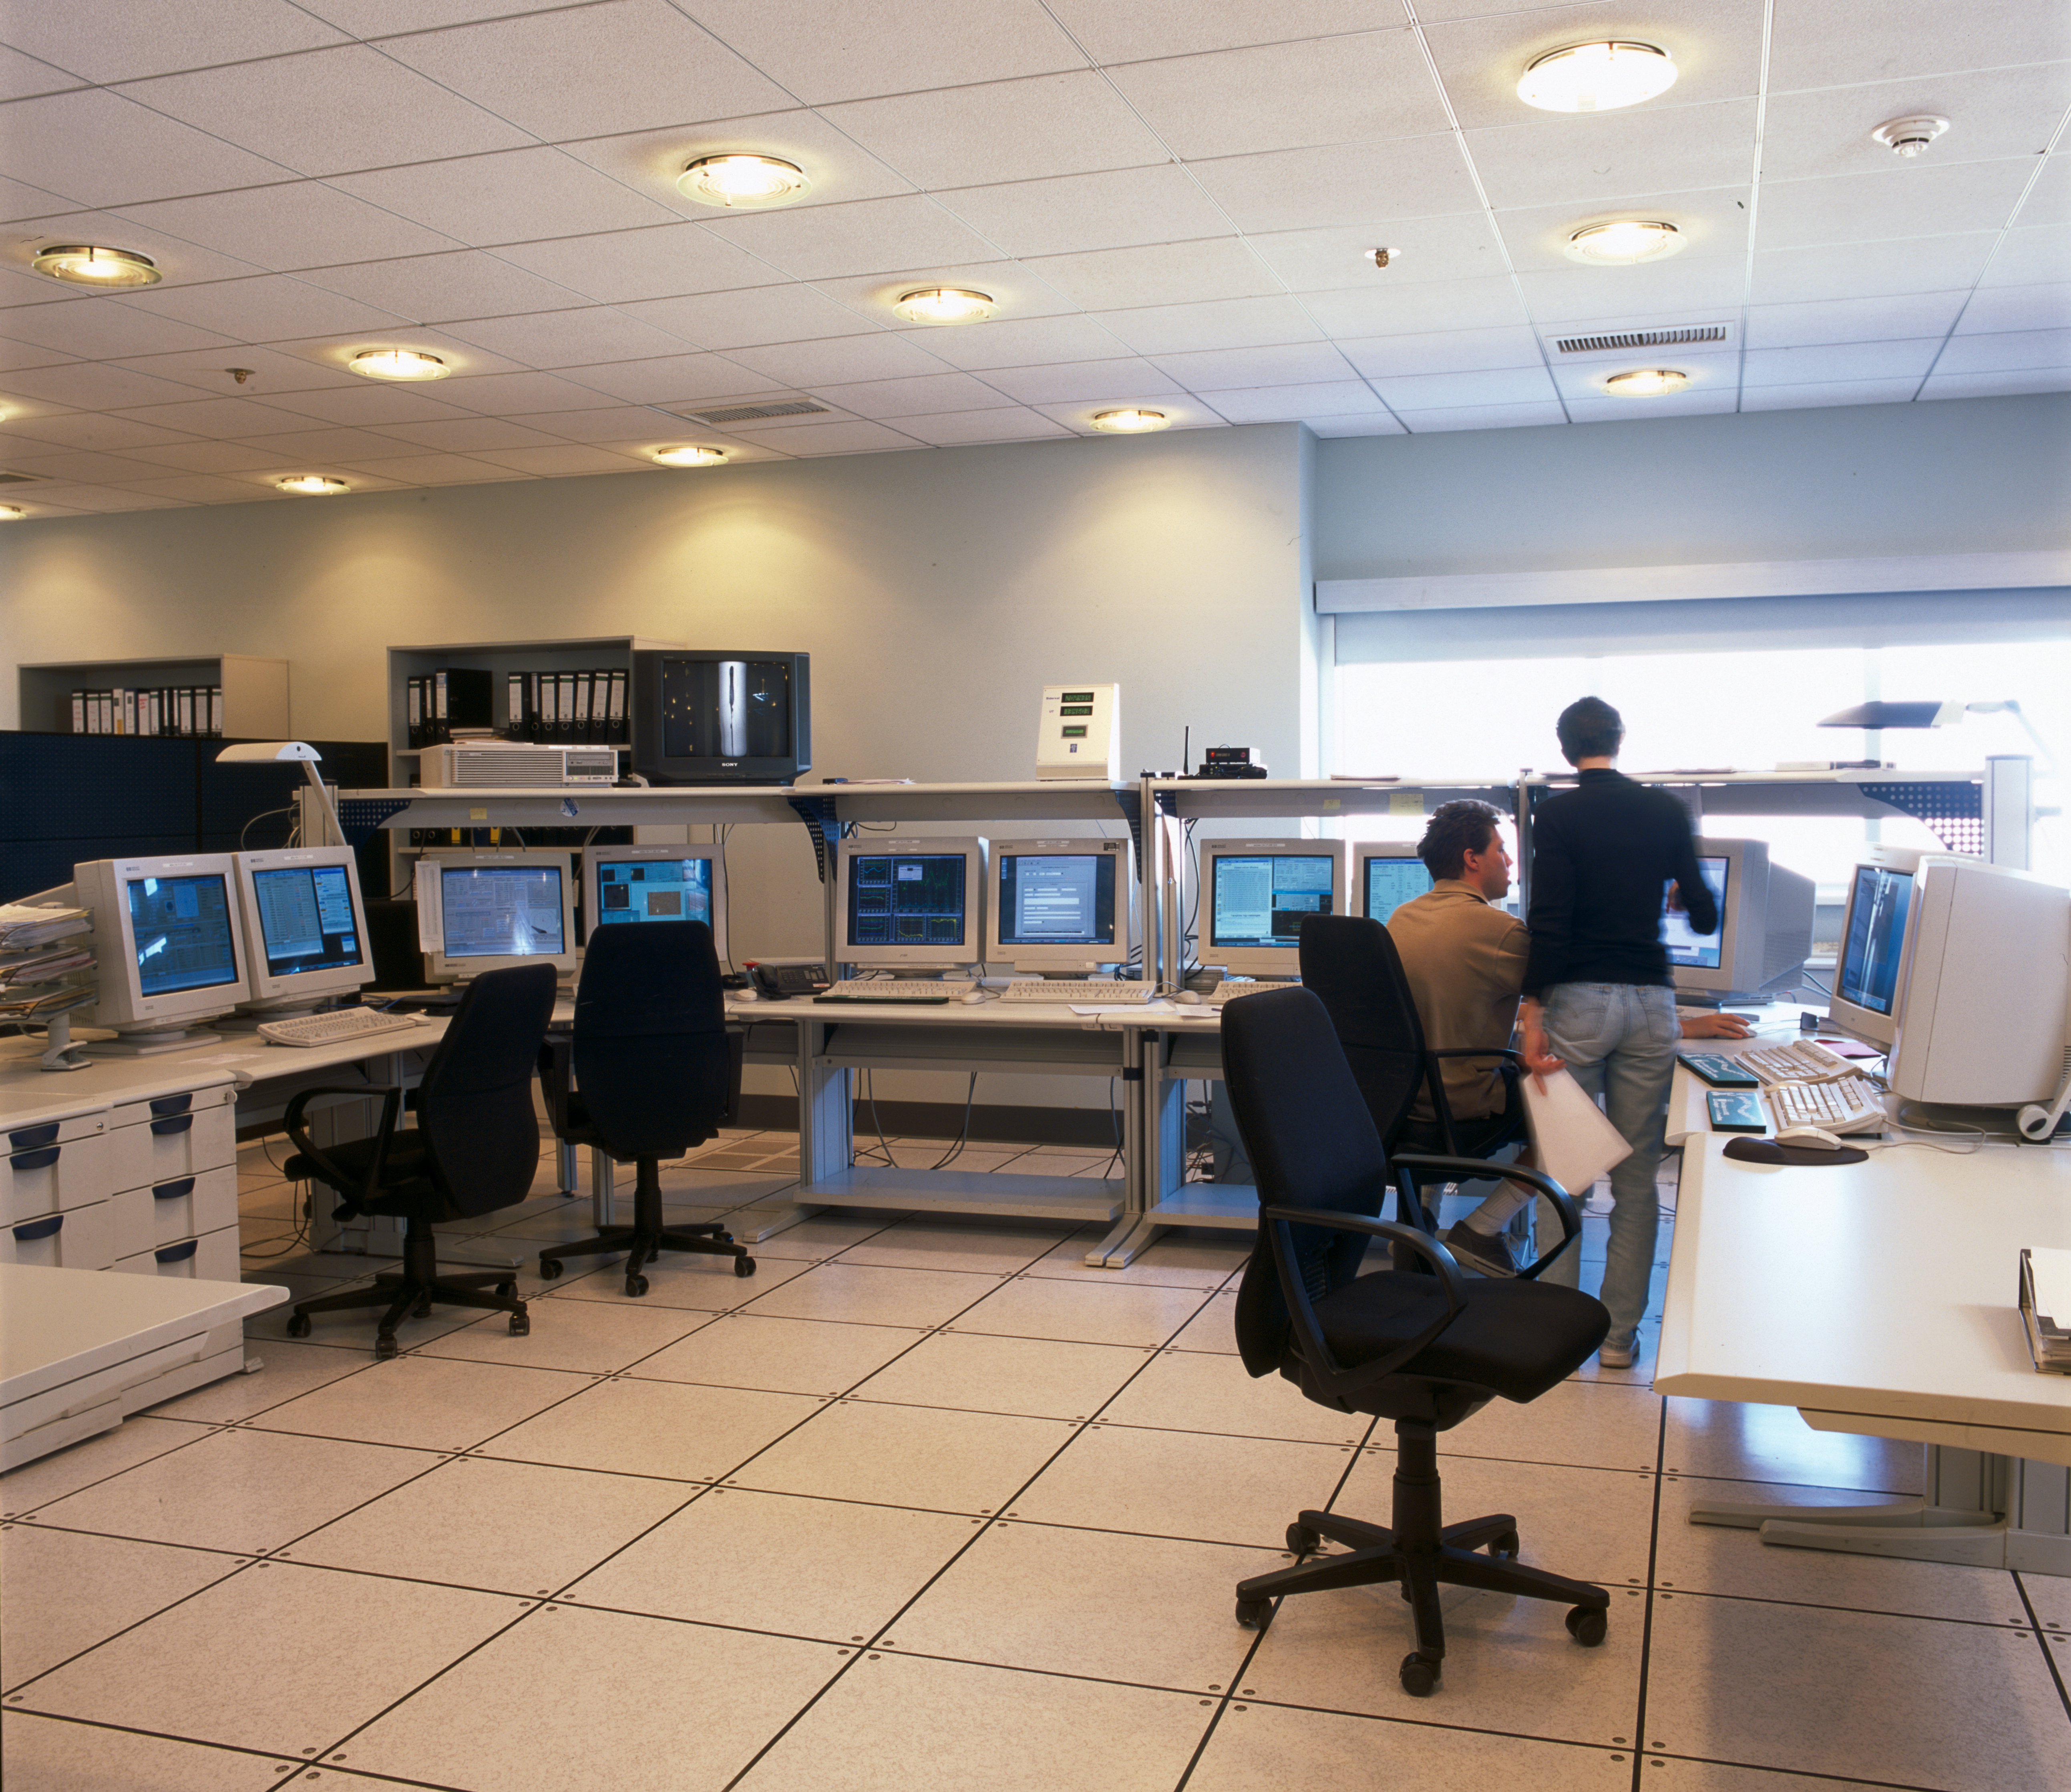

VLT control room

The VLT Control Room is also busy during the day, when support astronomers take the calibration data for the previous night and prepare the instruments for the upcoming observing night. This picture was obtained in 2002.

Credit: ESO